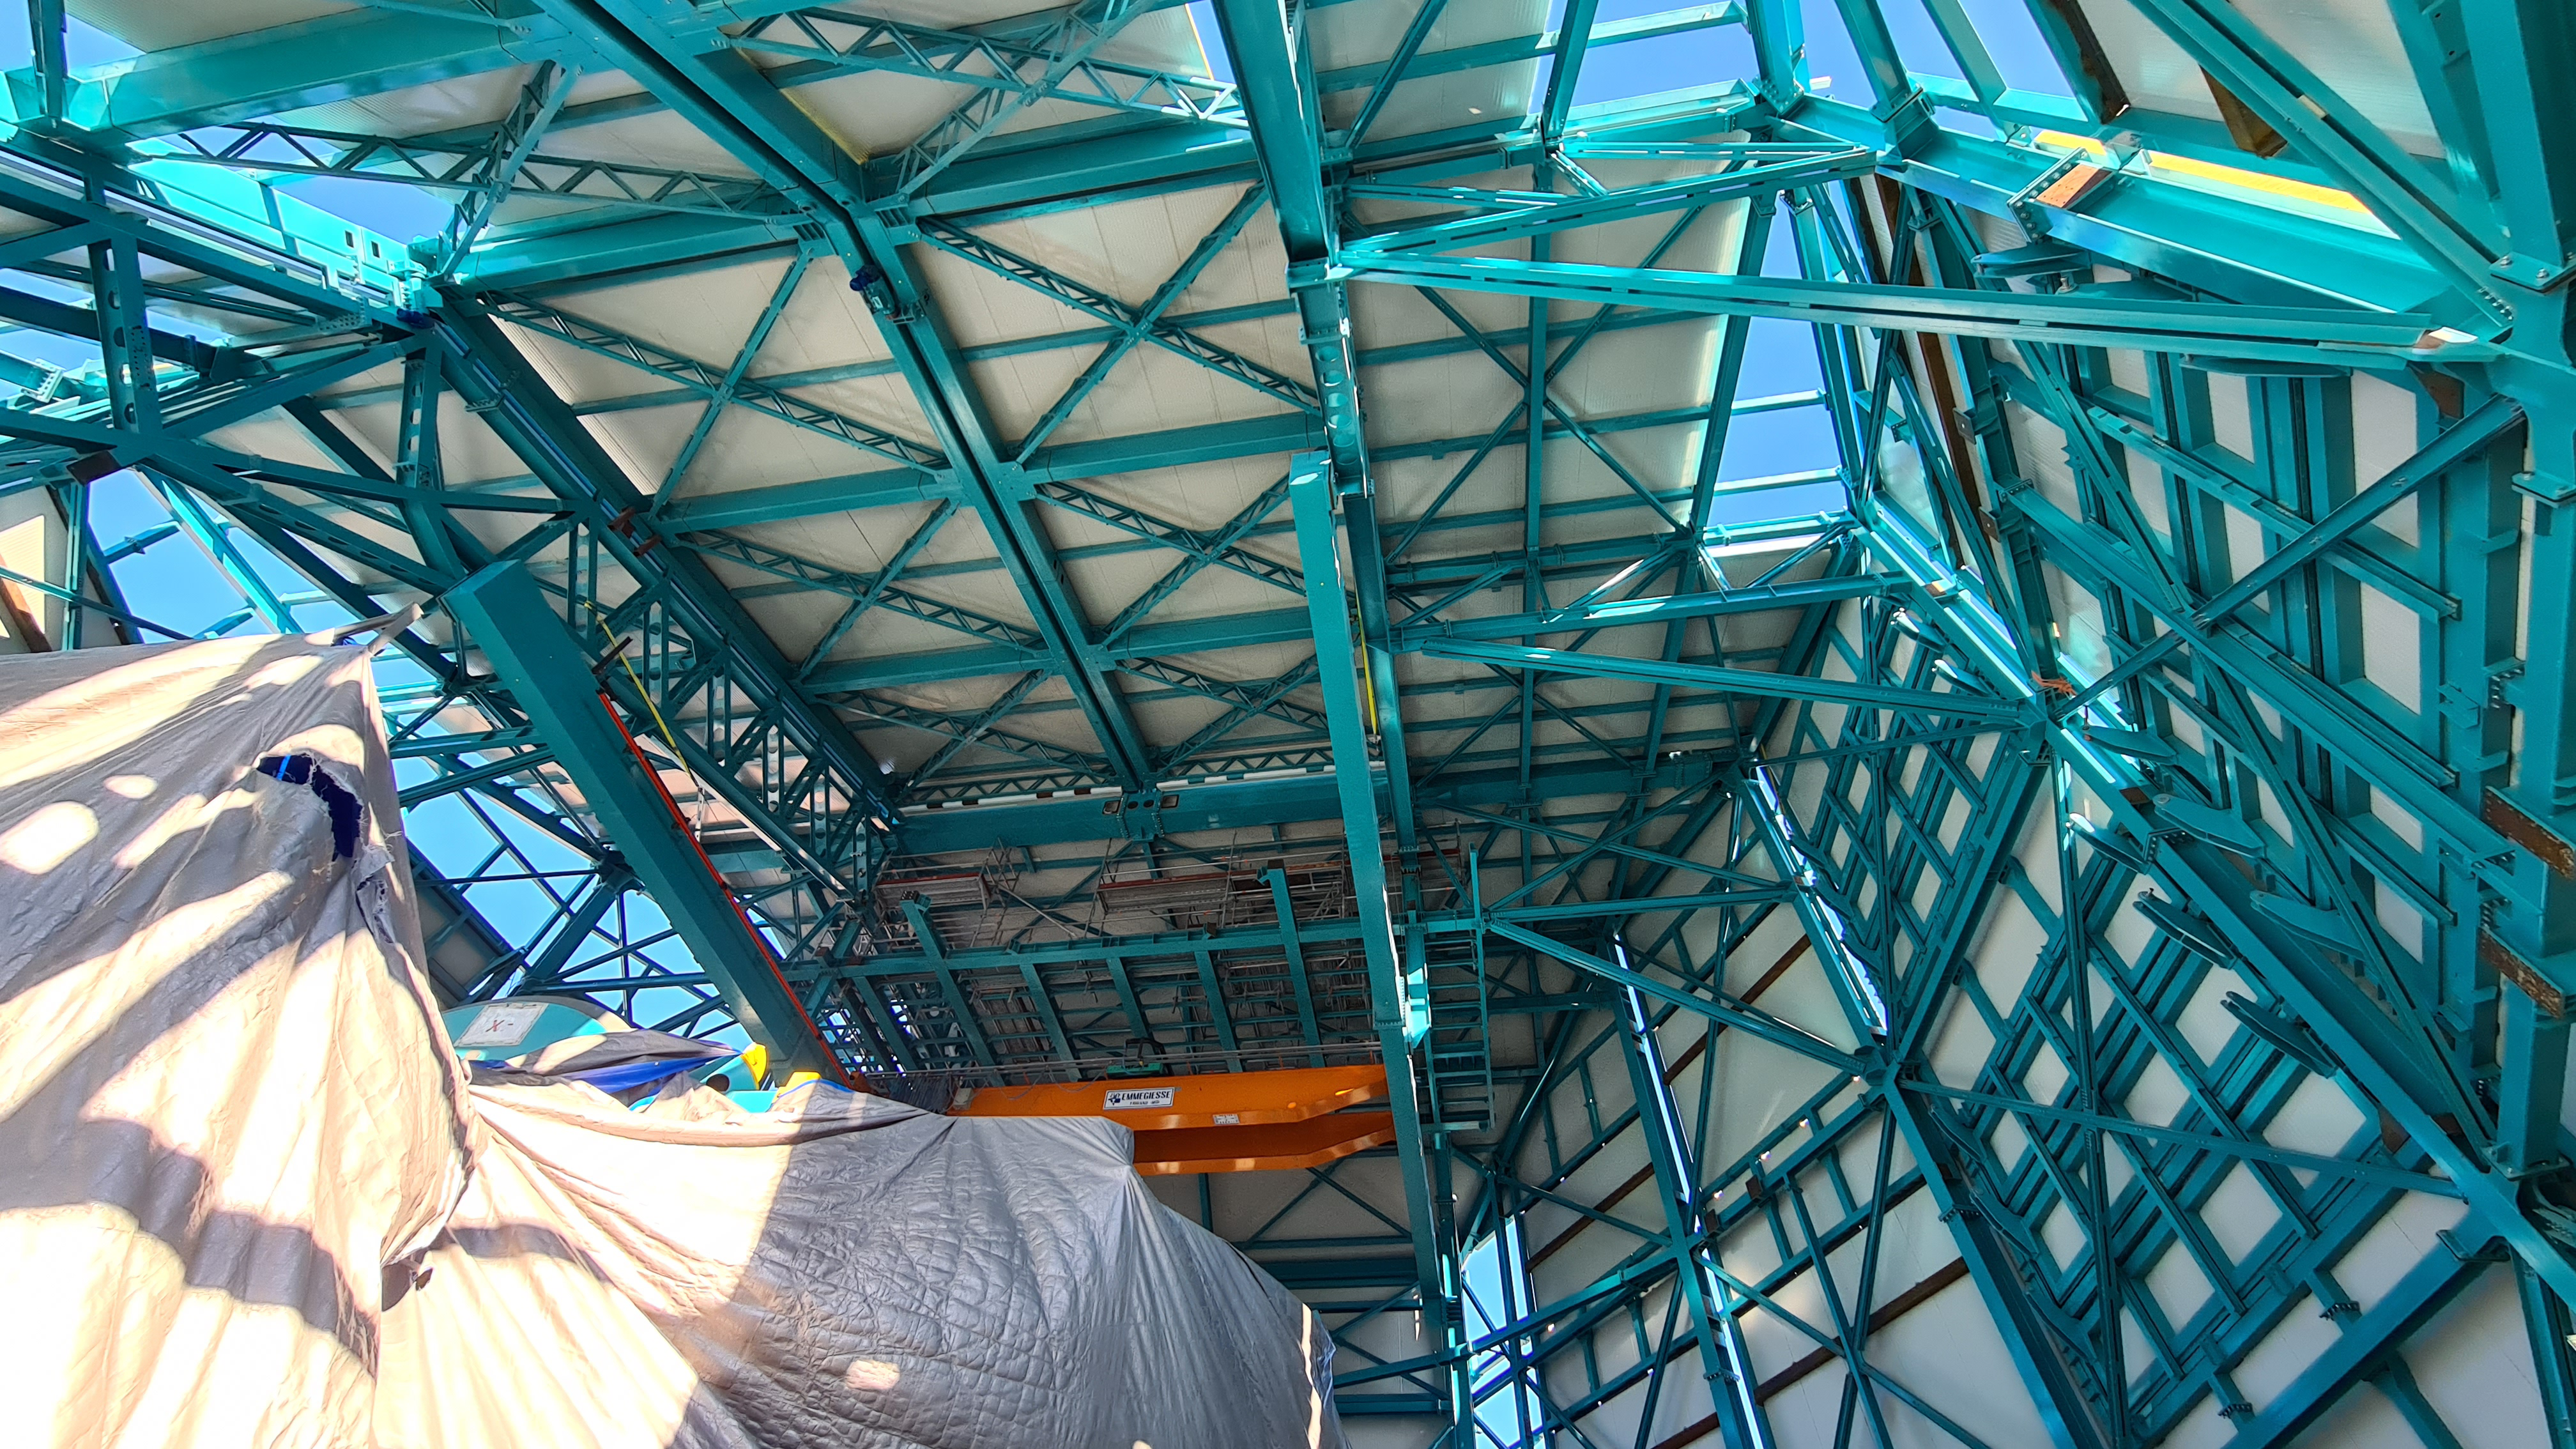

May 12 Summit Inspection

Regularly-scheduled inspections of the summit facility and equipment continue with social distancing and strict safety measures in place. The most recent inspection took place on May 12th and again included maintenance work on the Dome and TMA, including improvements for weather resistance in the coming months

Credit: Rubin Observatory/NSF/AURA